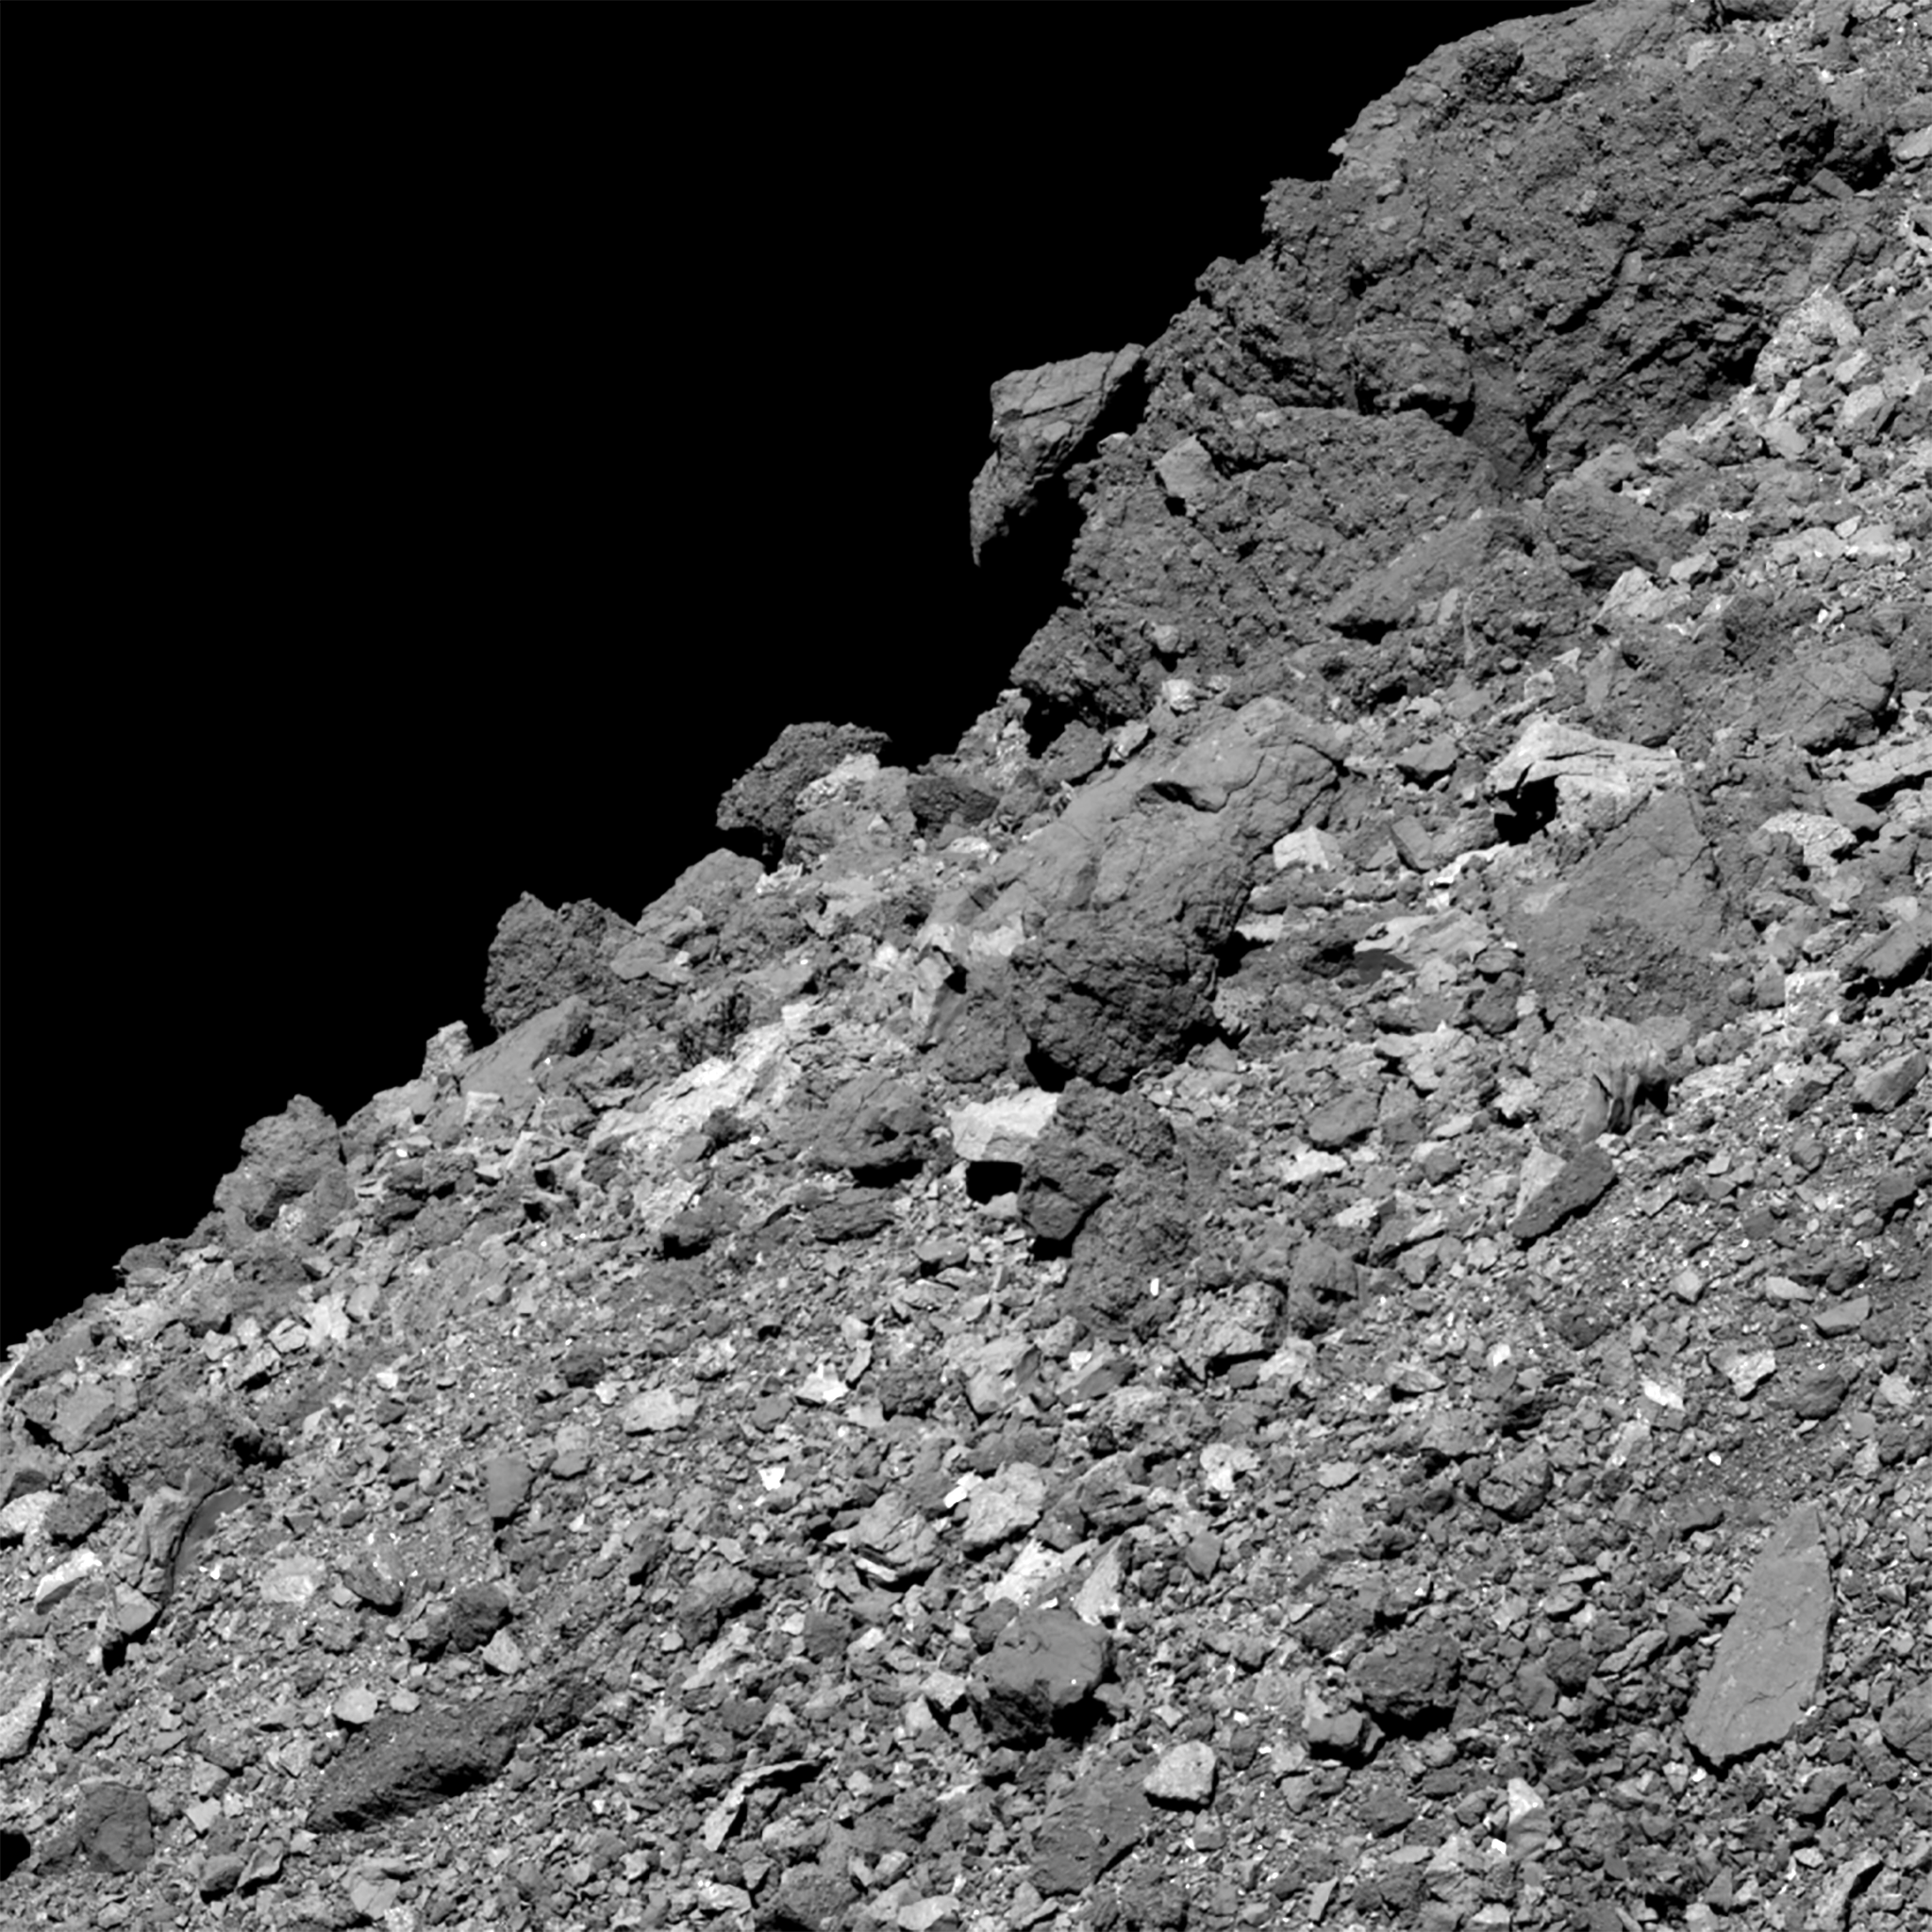

Bird-like boulder on Bennu

This image shows asteroid Bennu’s boulder-covered surface. It was taken by the PolyCam camera on NASA’s OSIRIS-REx spacecraft on 11 April 2019, from a distance of 4.5 kilometres. The field of view is around 65 metres. When the image was taken, the spacecraft was over the southern hemisphere, pointing PolyCam far north and to the west.

Credit: NASA/Goddard/University of Arizona